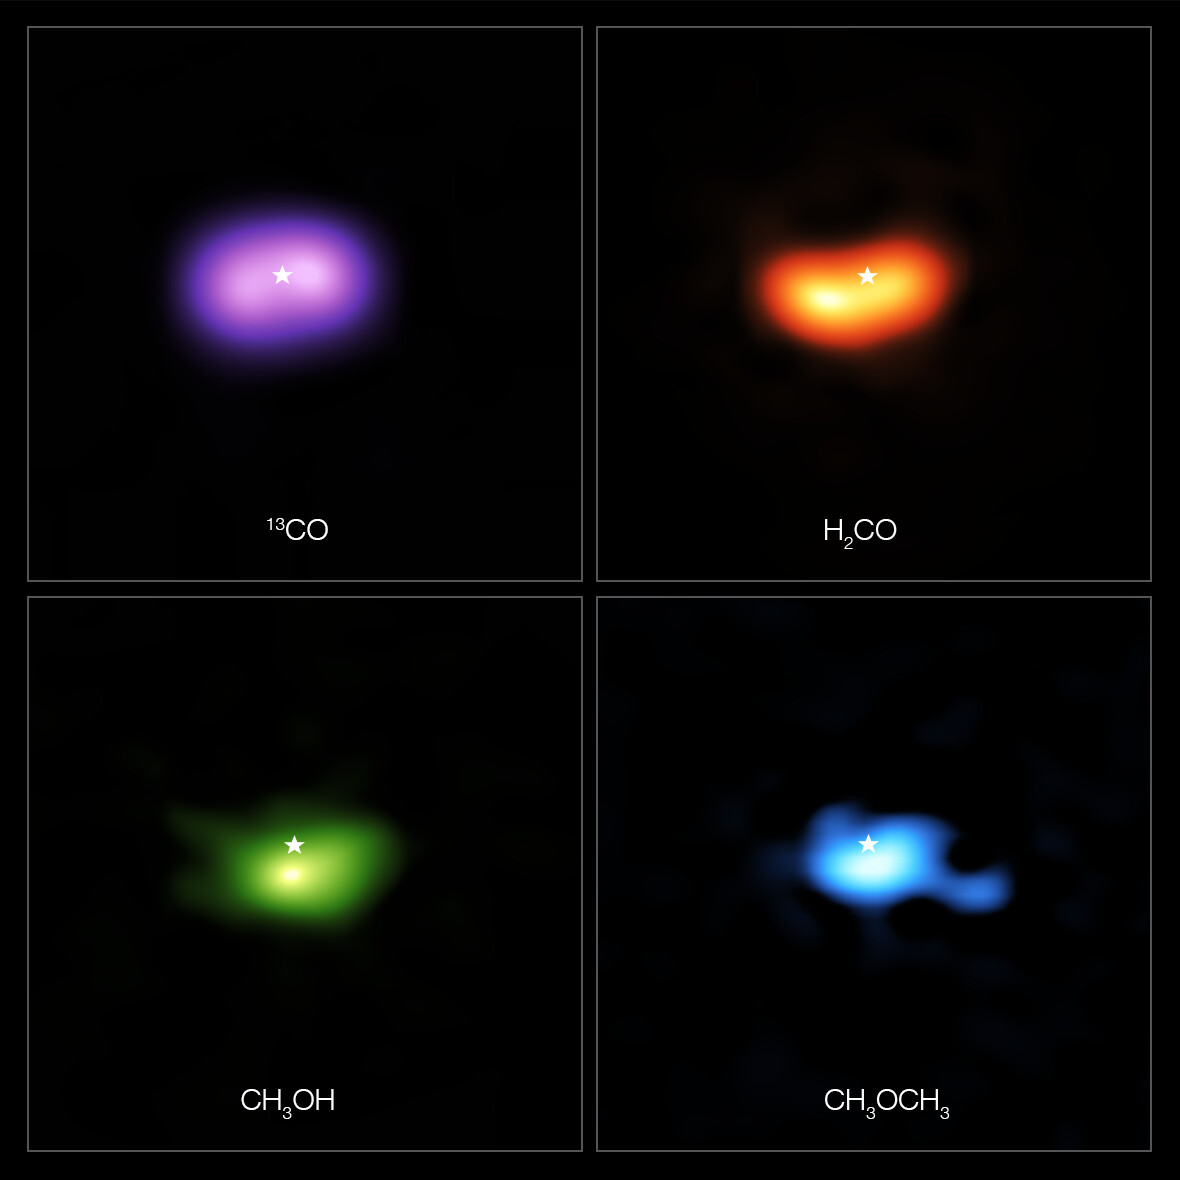

Molecules in the disc around the star IRS 48

These images from the Atacama Large Millimeter/submillimeter Array (ALMA) show where various gas molecules were found in the disc around the IRS 48 star, also known as Oph-IRS 48. The disc contains a cashew-nut-shaped region in its southern part, which traps millimetre-sized dust grains that can come together and grow into kilometre-sized objects like comets, asteroids and potentially even planets. Recent observations spotted several complex organic molecules in this region, including formaldehyde (H2CO; orange), methanol (CH3OH; green) and dimethyl ether (CH3OCH3; blue), the last being the largest molecule found in a planet-forming disc to date. The emission signaling the presence of these molecules is clearly stronger in the disc’s dust trap, while carbon monoxide gas (CO; purple) is present in the entire gas disc. The location of the central star is marked with a star in all four images. The dust trap is about the same size as the area taken up by the methanol emission, shown on the bottom left.

Credit: ALMA (ESO/NAOJ/NRAO)/A. Pohl, van der Marel et al., Brunken et al.